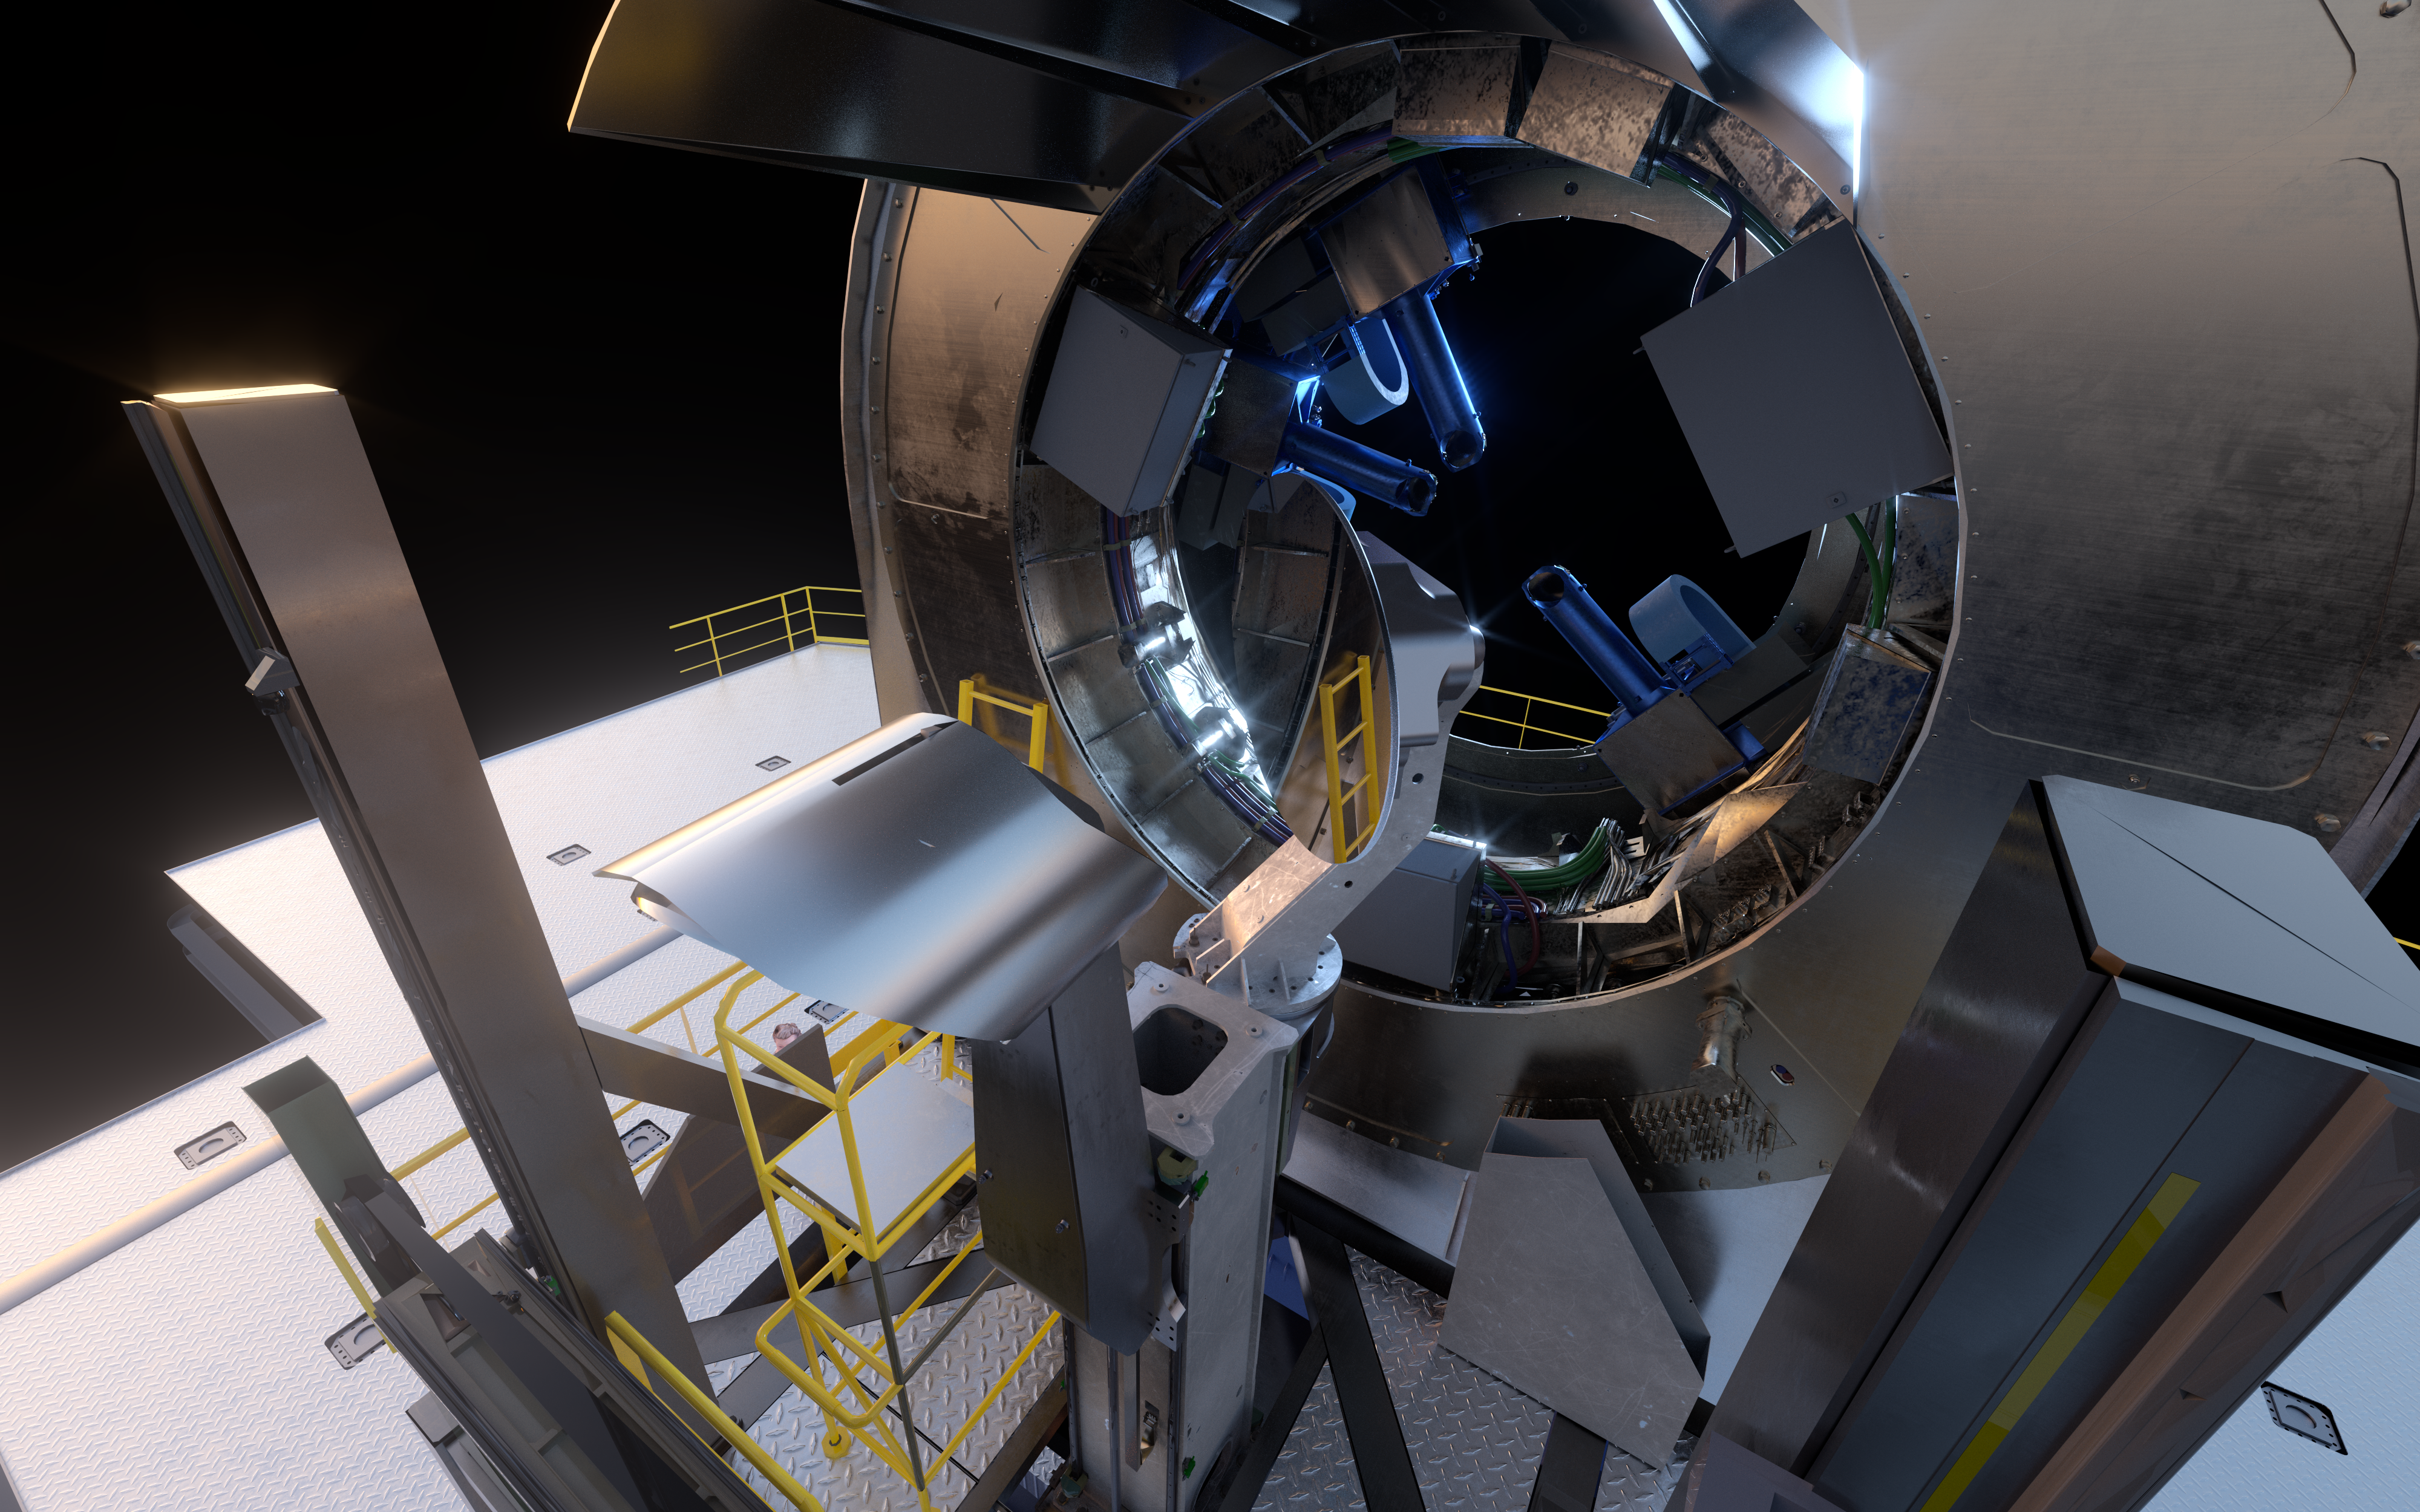

Artistic rendering: close-up view of the first ELT prefocal station

The ELT prefocal station receives its name from being the last component before the light arrives at the telescope focus. One of its functions will be to use its large flat mirror (visible to the centre right of the image) to distribute light collected from the main mirrors of the ELT to the many scientific instruments on its side of the telescope.

Credit: ESO/L. Calçada, IDOM